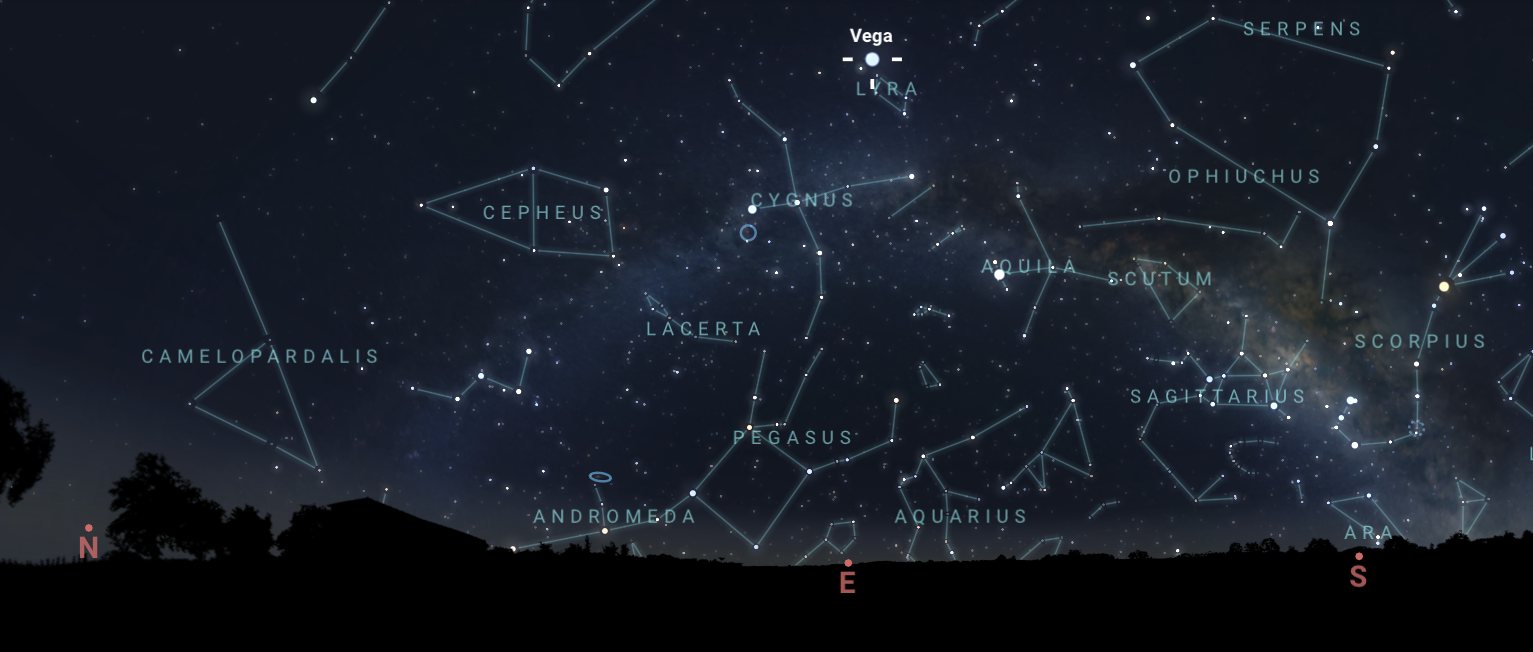

The star Vega, near the radiant point of the Lyrids meteor shower, as seen from Tucson on 22 April at 4:00 a.m. MST. Hilo will have a similar view. From La Serena, Vega will be in the north and not rise as high.

The star Vega, near the radiant point of the Lyrids meteor shower, as seen from Tucson on 22 April at 4:00 a.m. MST. Hilo will have a similar view. From La Serena, Vega will be in the north and not rise as high.

Credit: NOIRLab/NSF/AURA/Stellarium